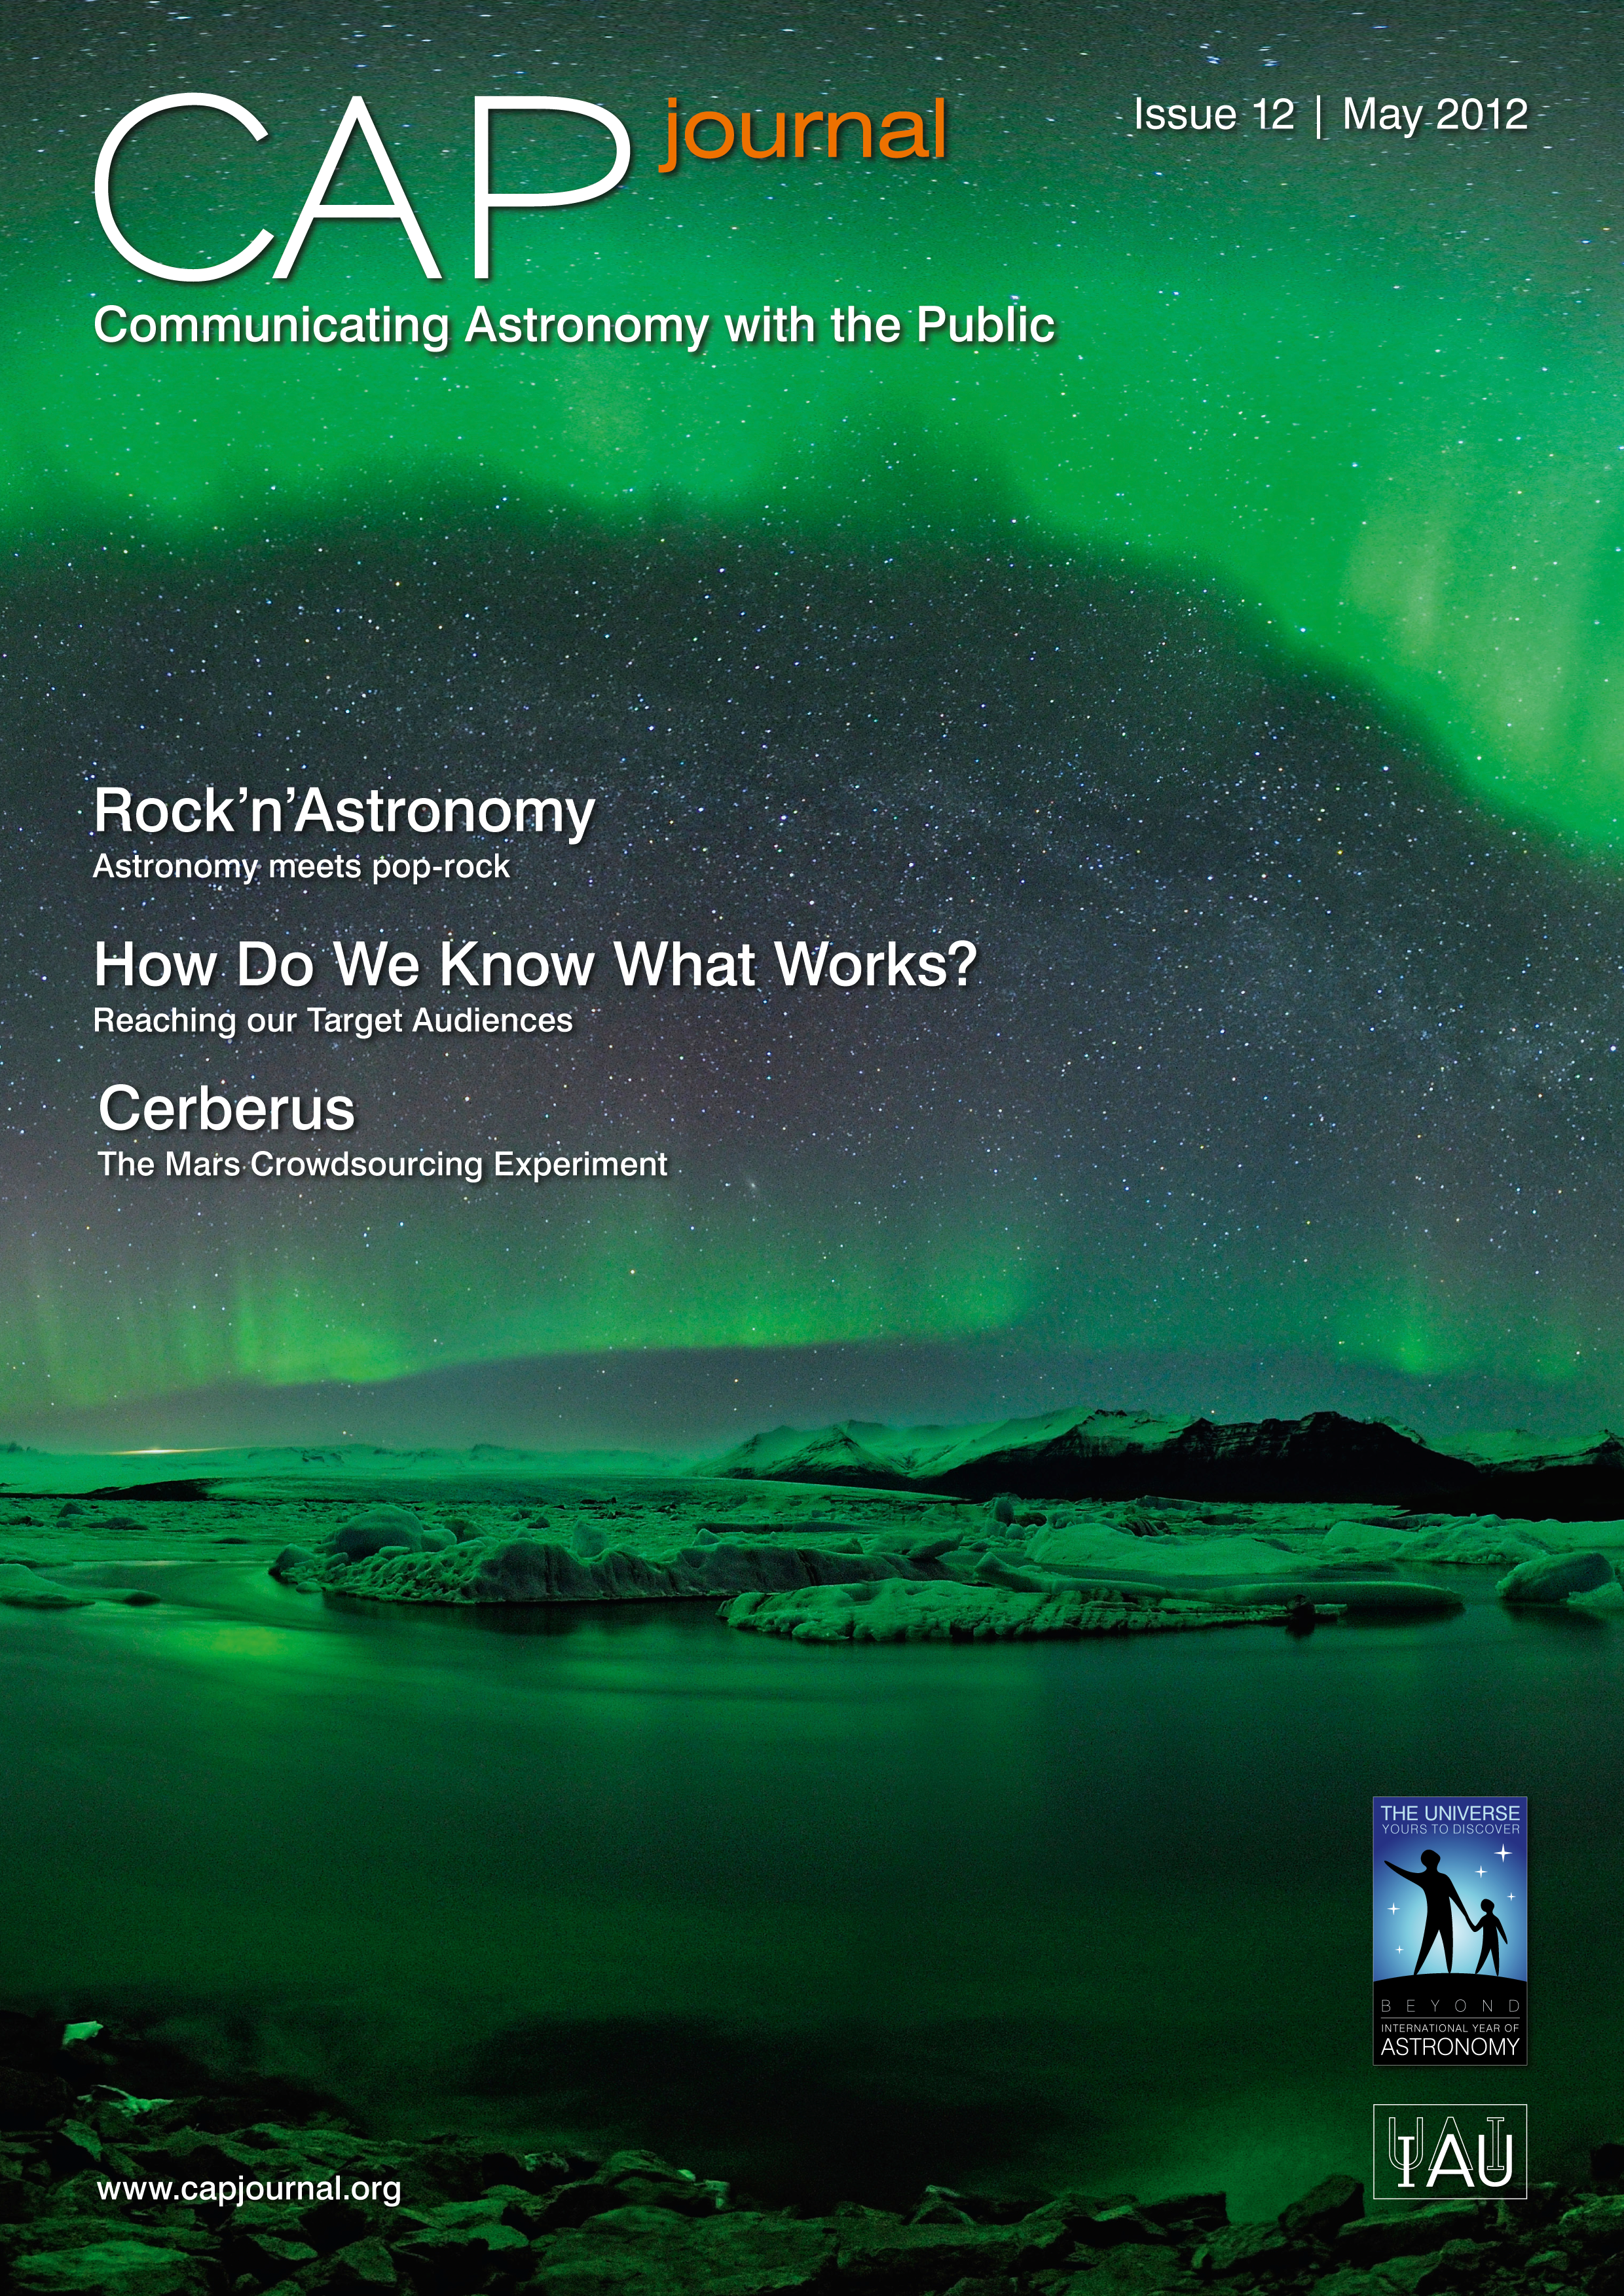

Cover of CAPjournal issue 12

The CAPjournal is a free peer-reviewed journal for astronomy communicators, online and in print. To subscribe to the print or online version please go here: http://www.capjournal.org/subscription.php.
This issue in PDF format is available on: http://www.capjournal.org/issues/12/

More information is available in the ESO announcement ann12039.

Credit: ESO